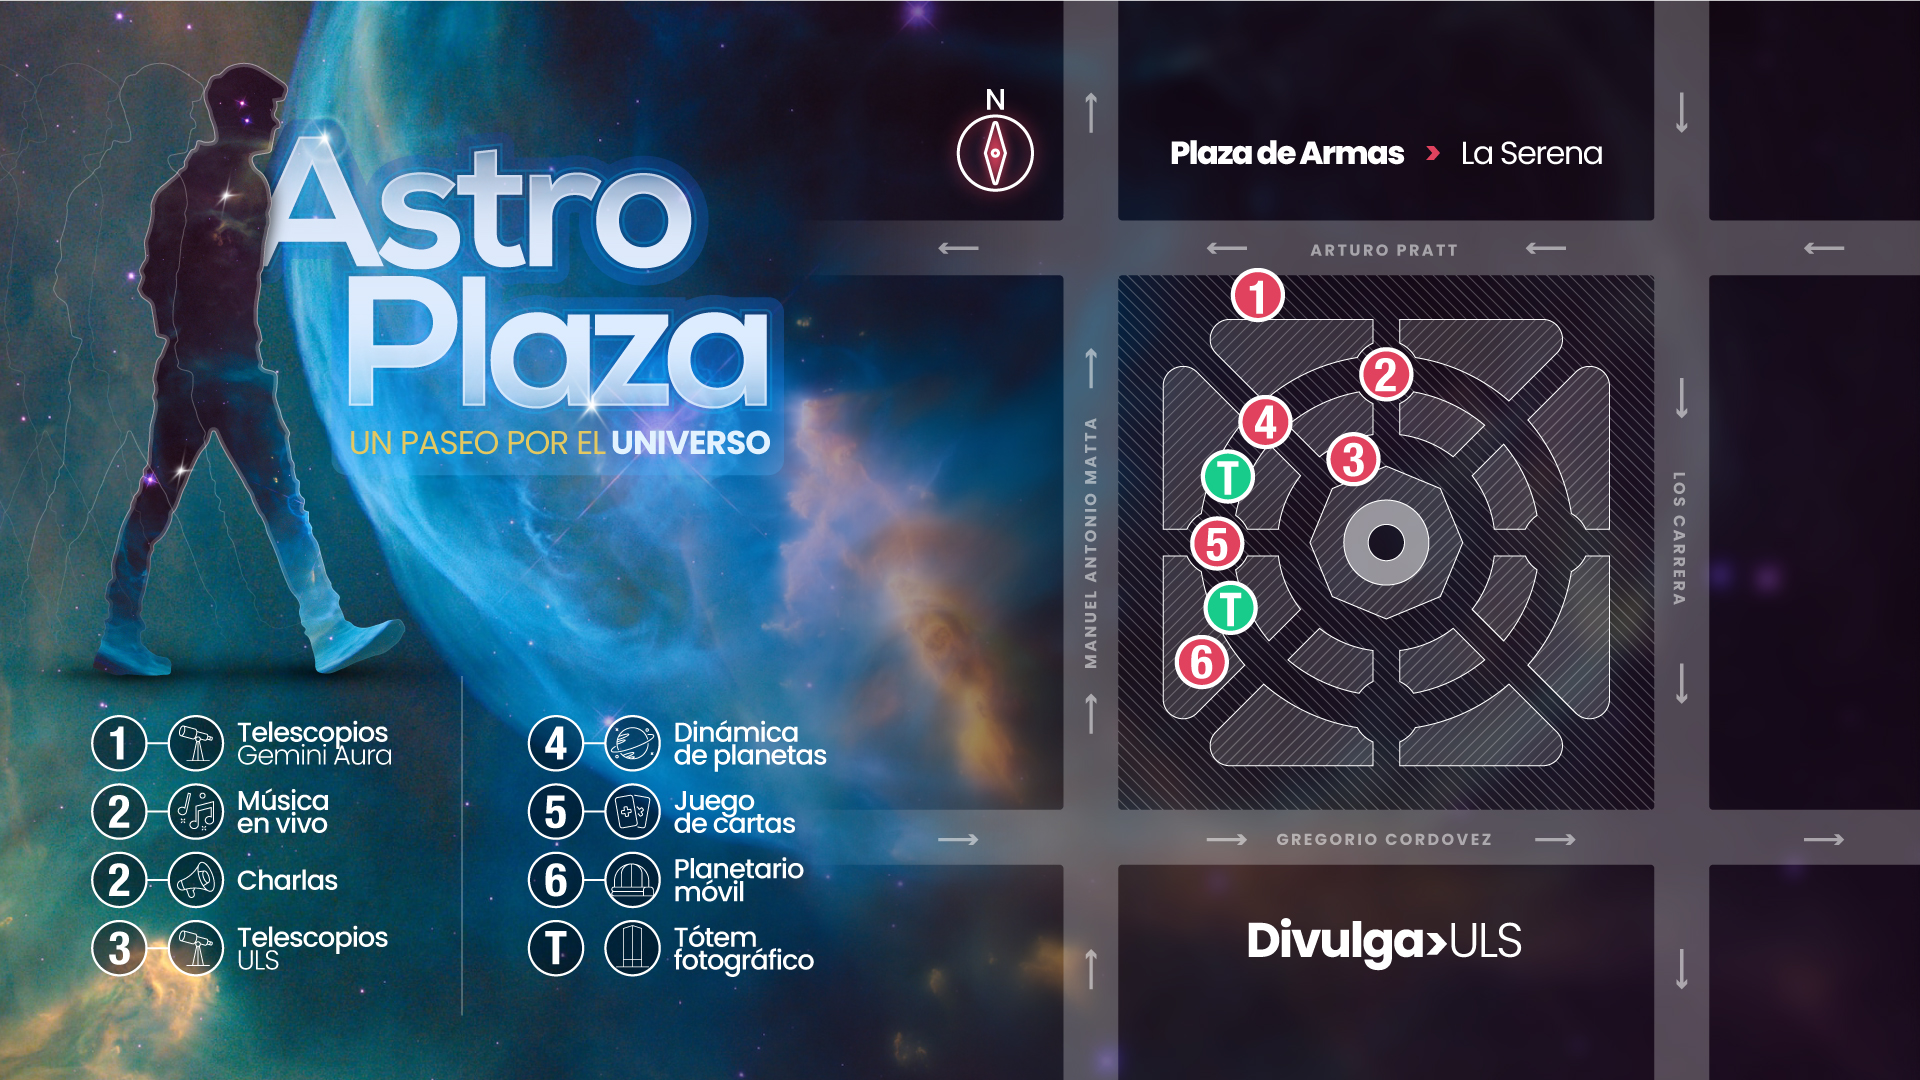

Mapa Astro Plaza

Credit: NOIRLab